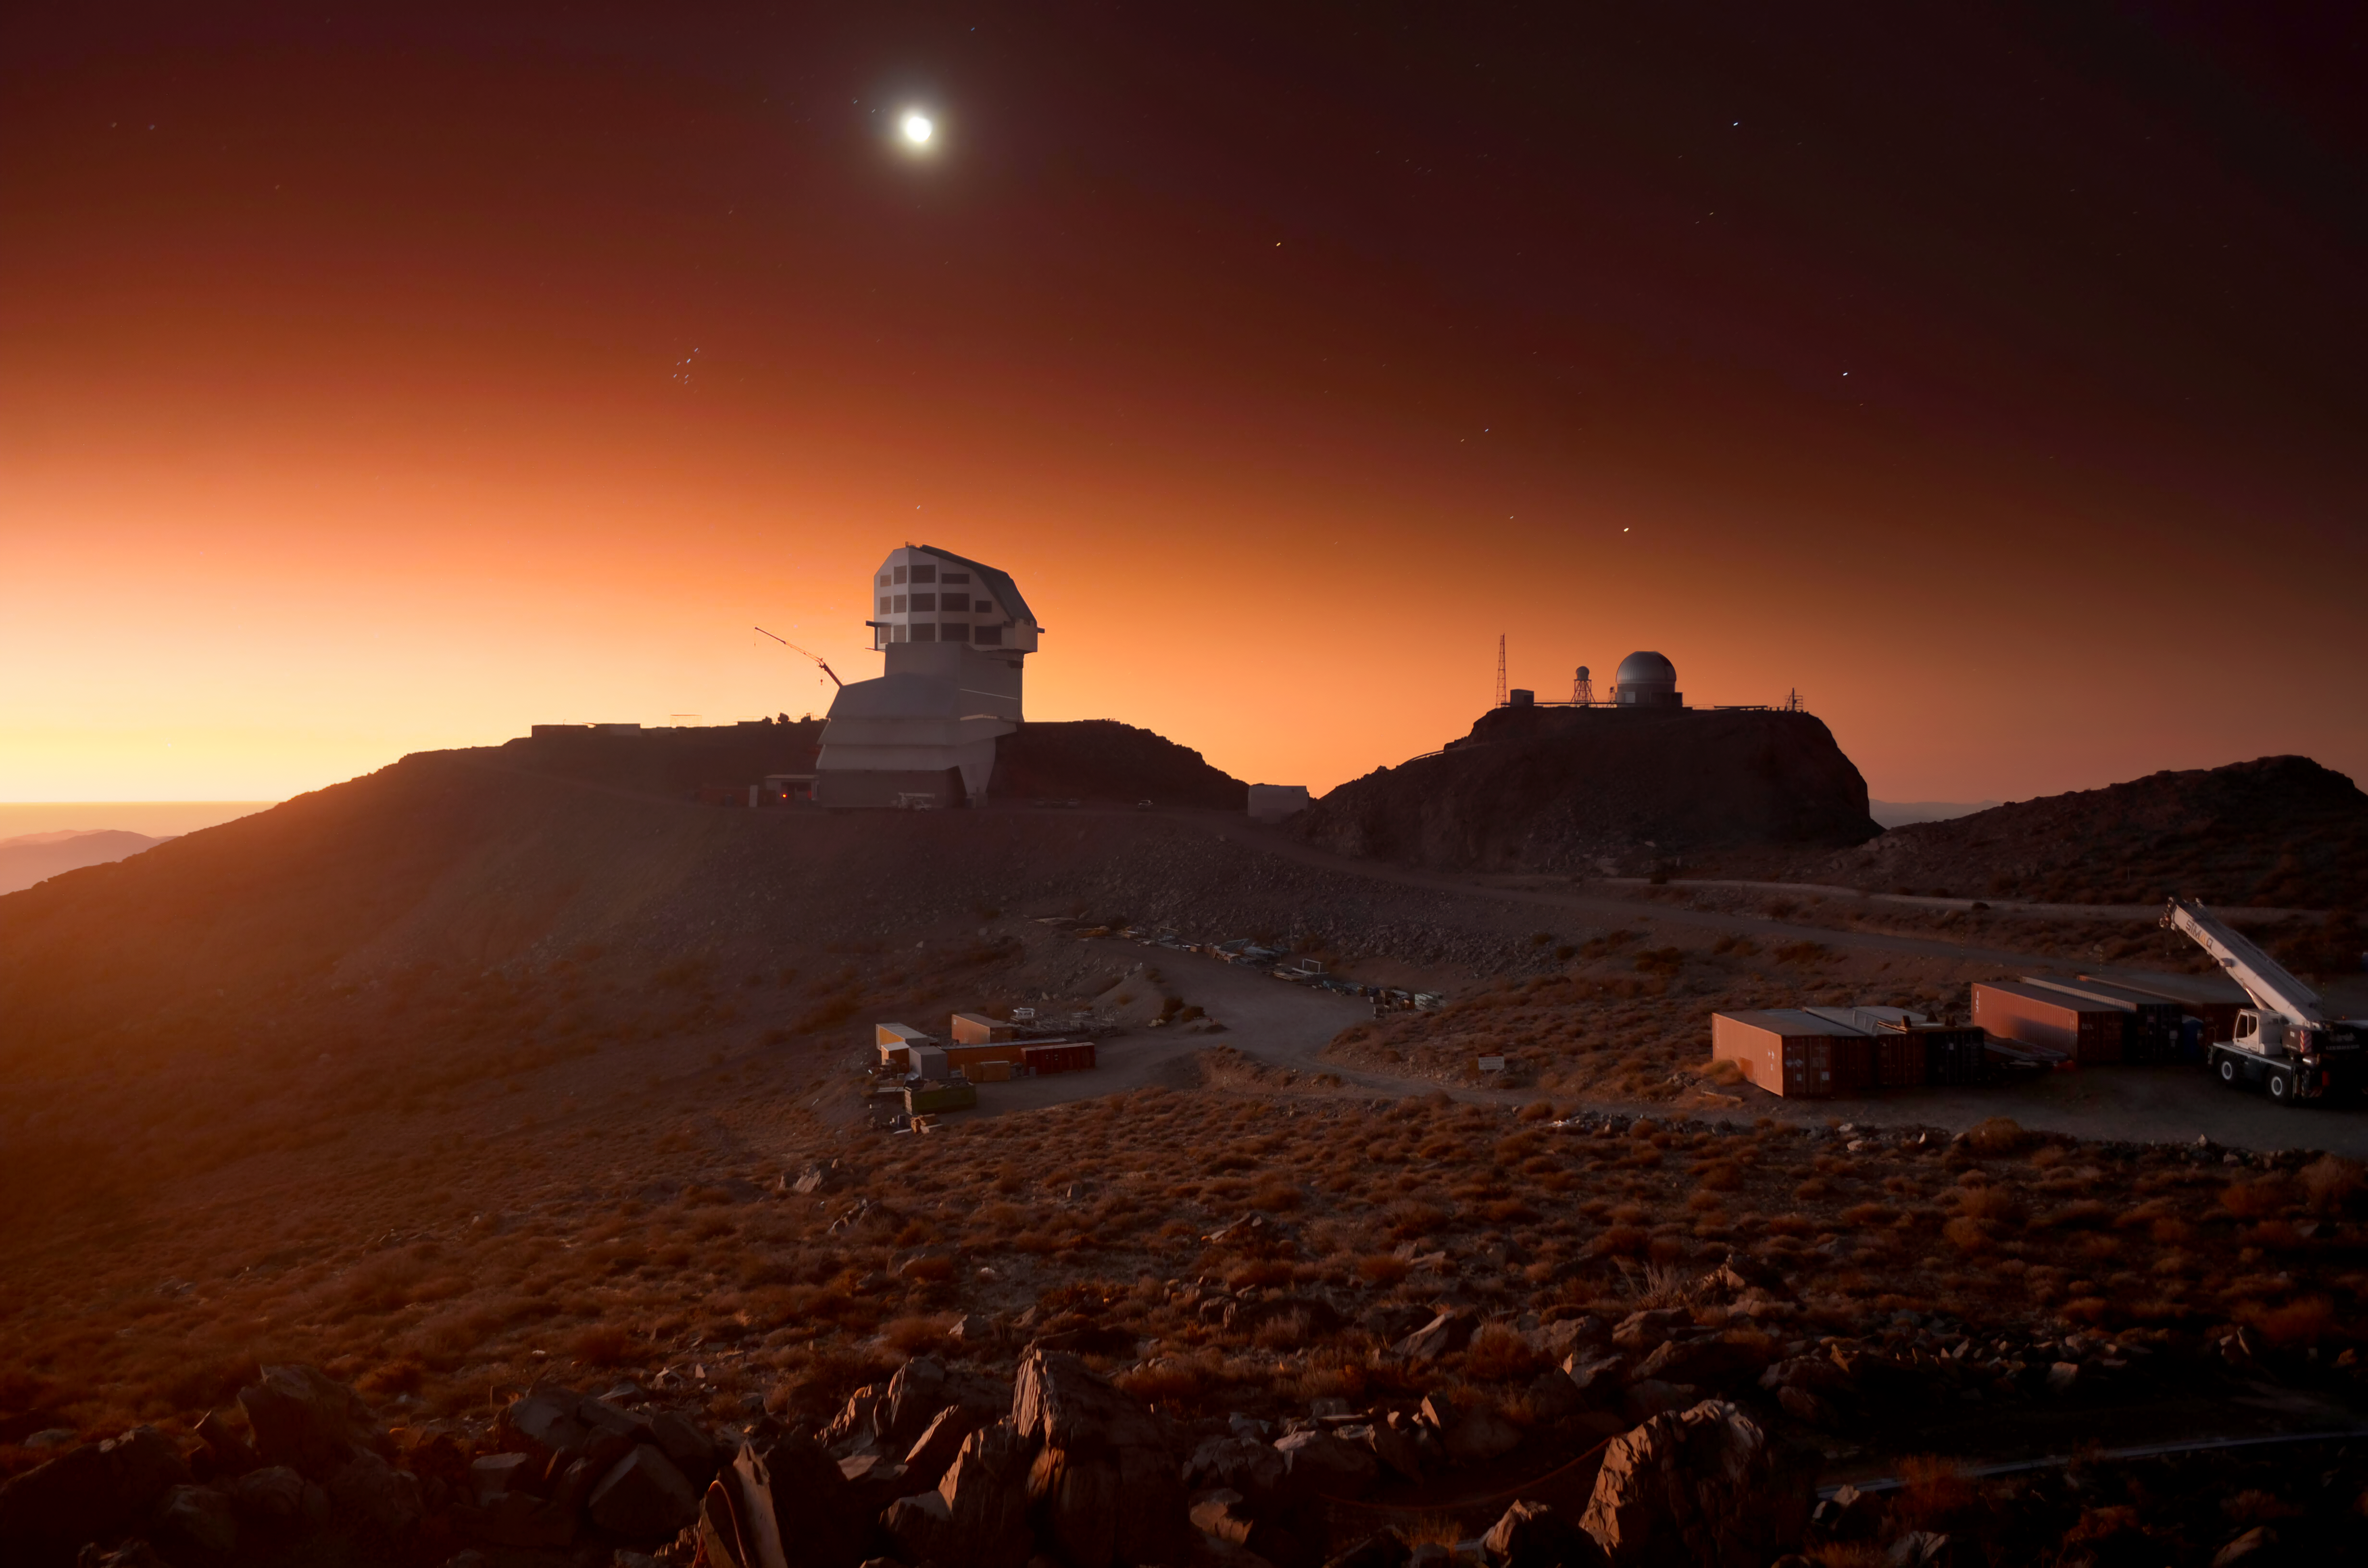

Vera C. Rubin Observatory at Sunset

The Vera C. Rubin Observatory, along with Gemini South in the background, at sunset on Cerro Pachón in Chile.

Two sunset photos taken 15 minutes apart from the webcam on Cerro Pachón were composited to create this image.

Credit: RubinObs/NOIRLab/SLAC/NSF/DOE/AURA